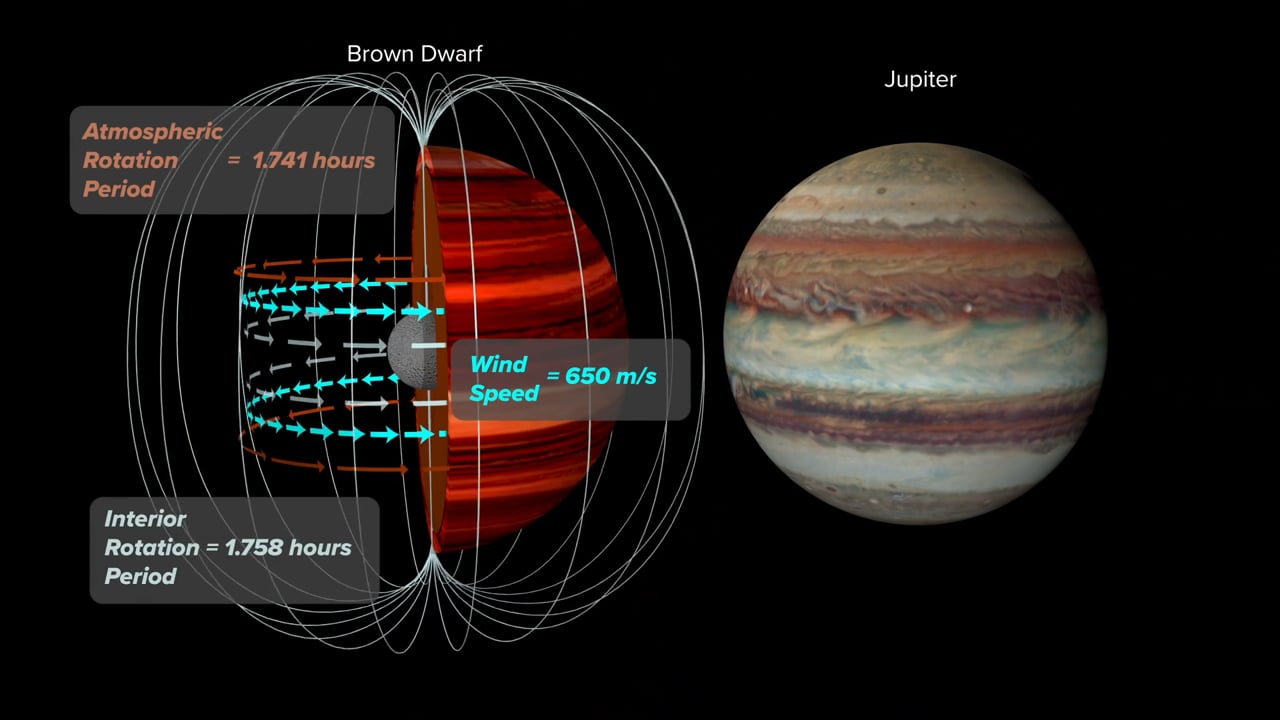

Animation: Measuring a Brown Dwarf's Wind Speed

Animation of Brown Dwarf Wind Speed Method compare to Jupiter

Credit: Bill Saxton, NRAO/AUI/NSF